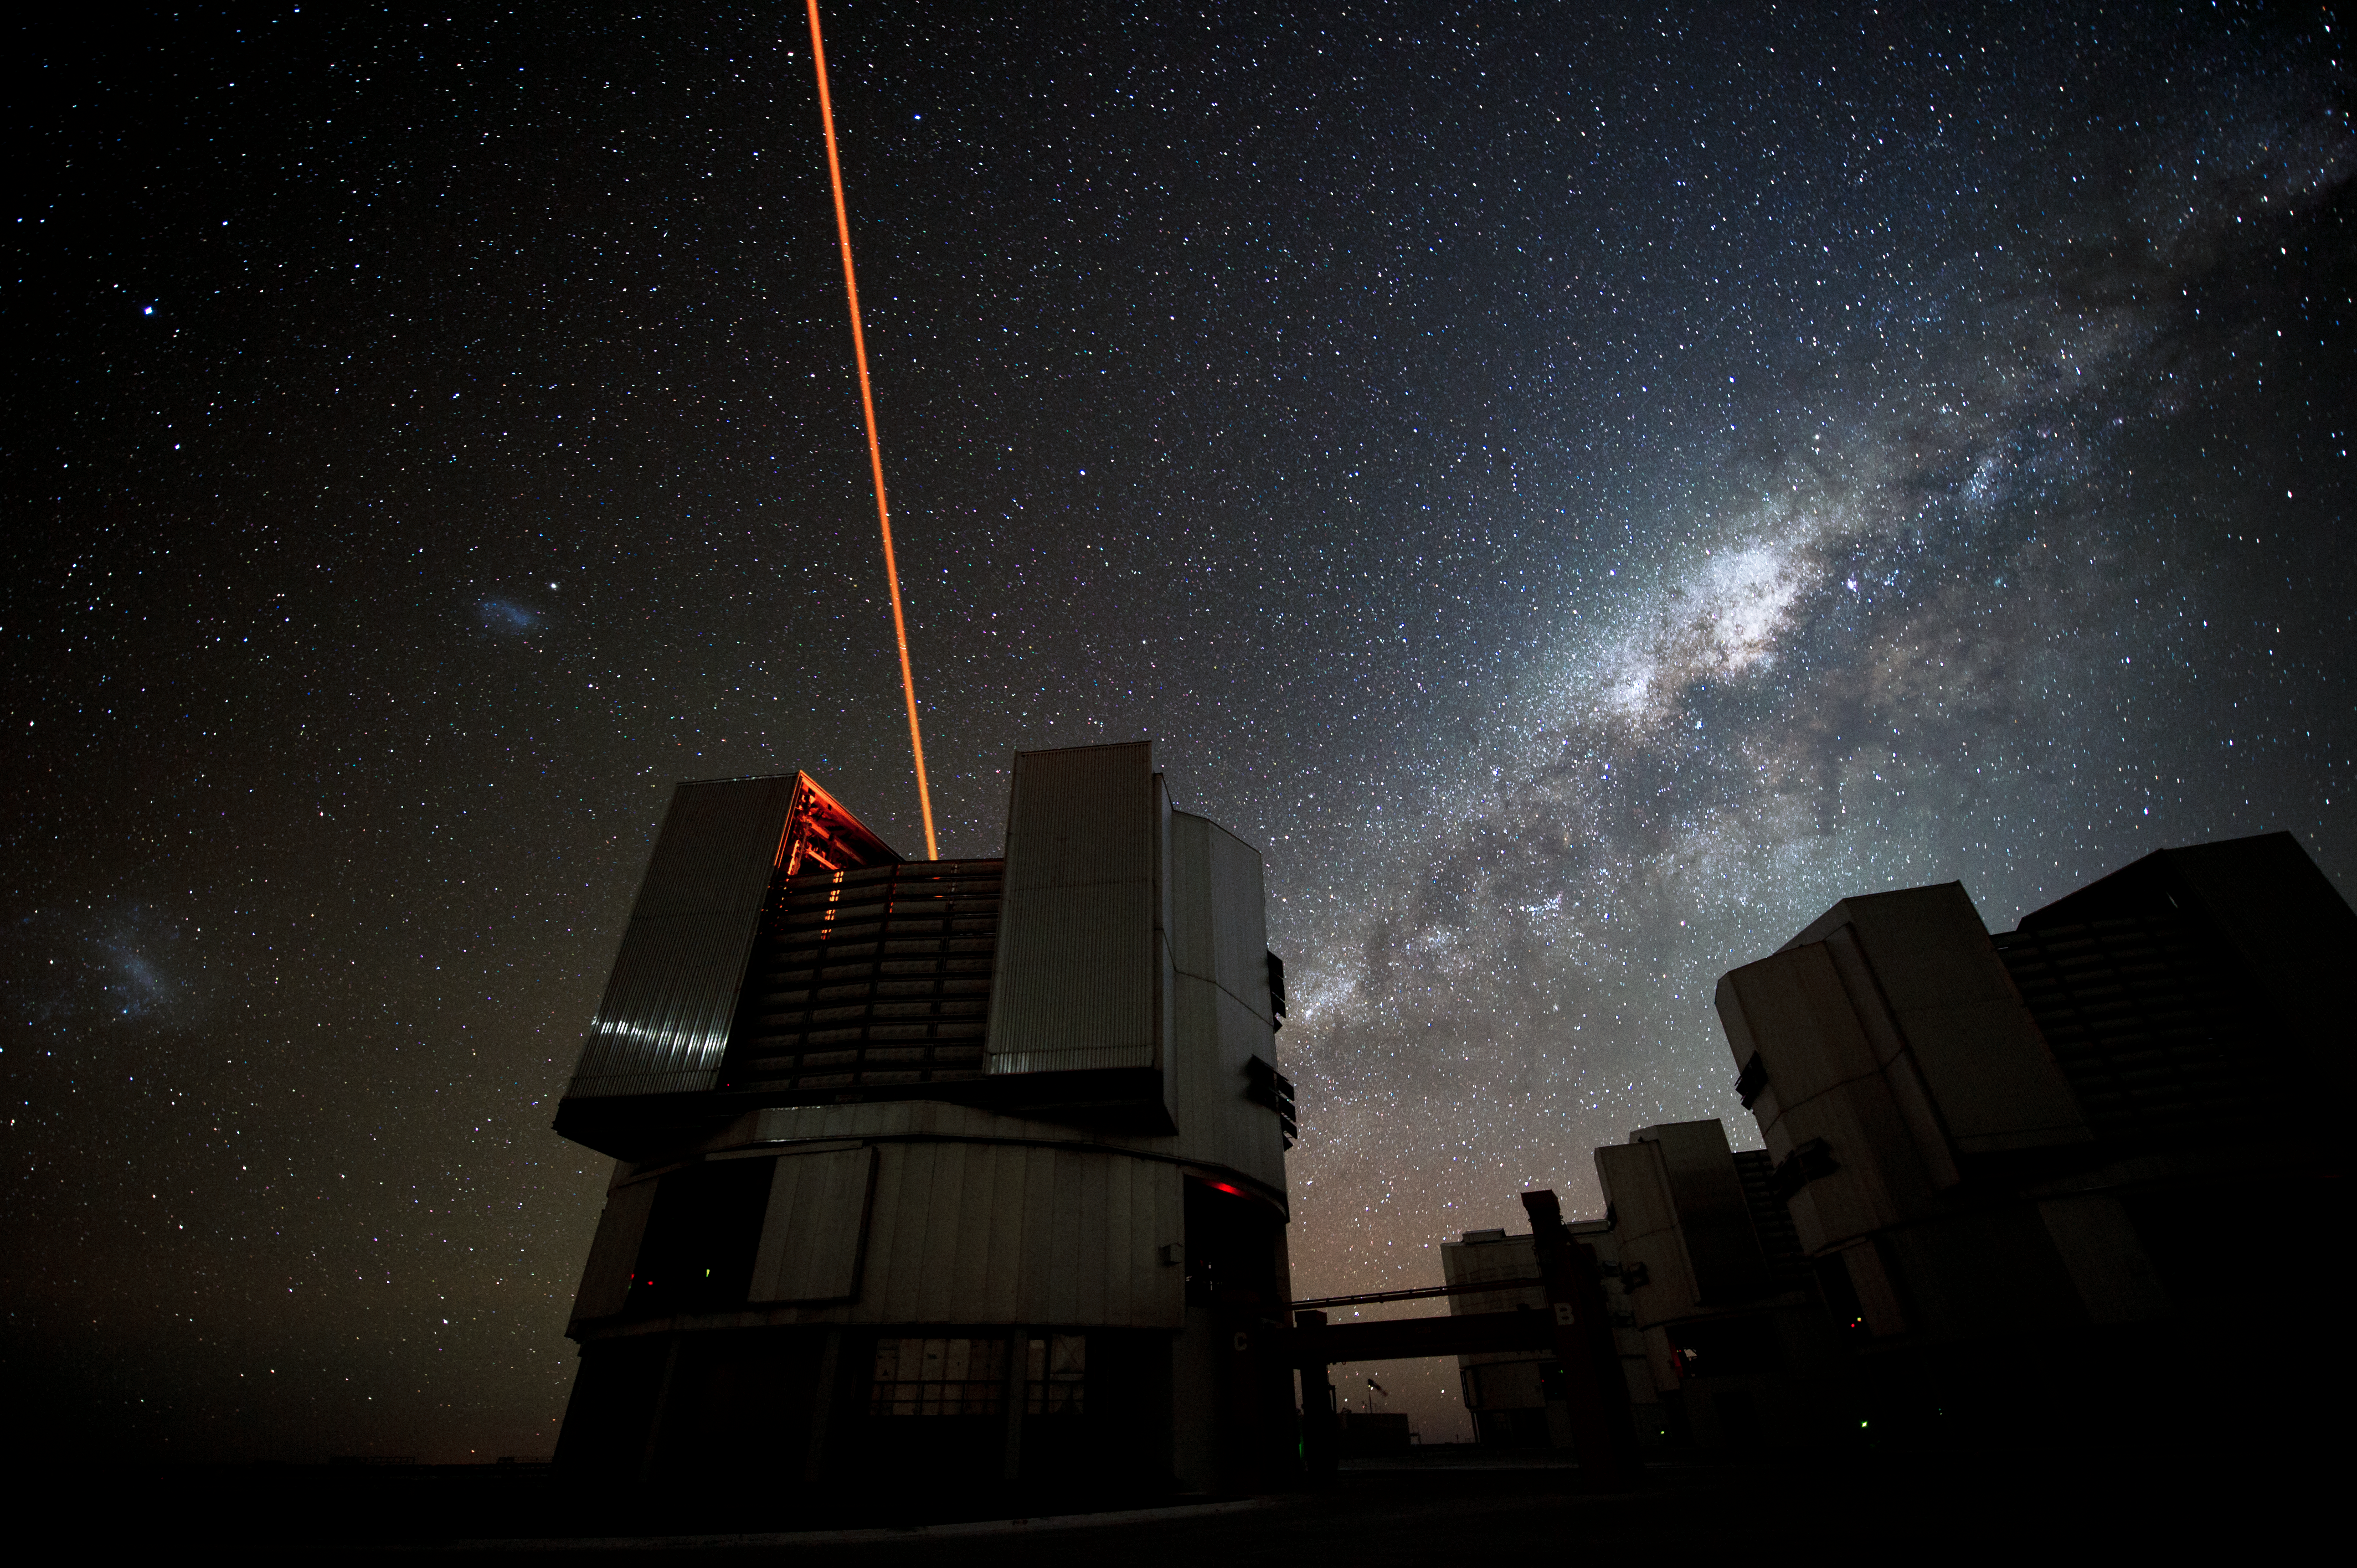

Galactic backdrop

The stars of our Milky Way spill from horizon to horizon and a Laser Guide Star beams into the sky.

Credit: ESO/C. Malin